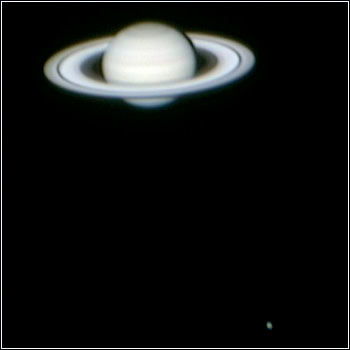

The Ringed Planet

Credit: Kevin Bays and NOAO/AURA/NSF